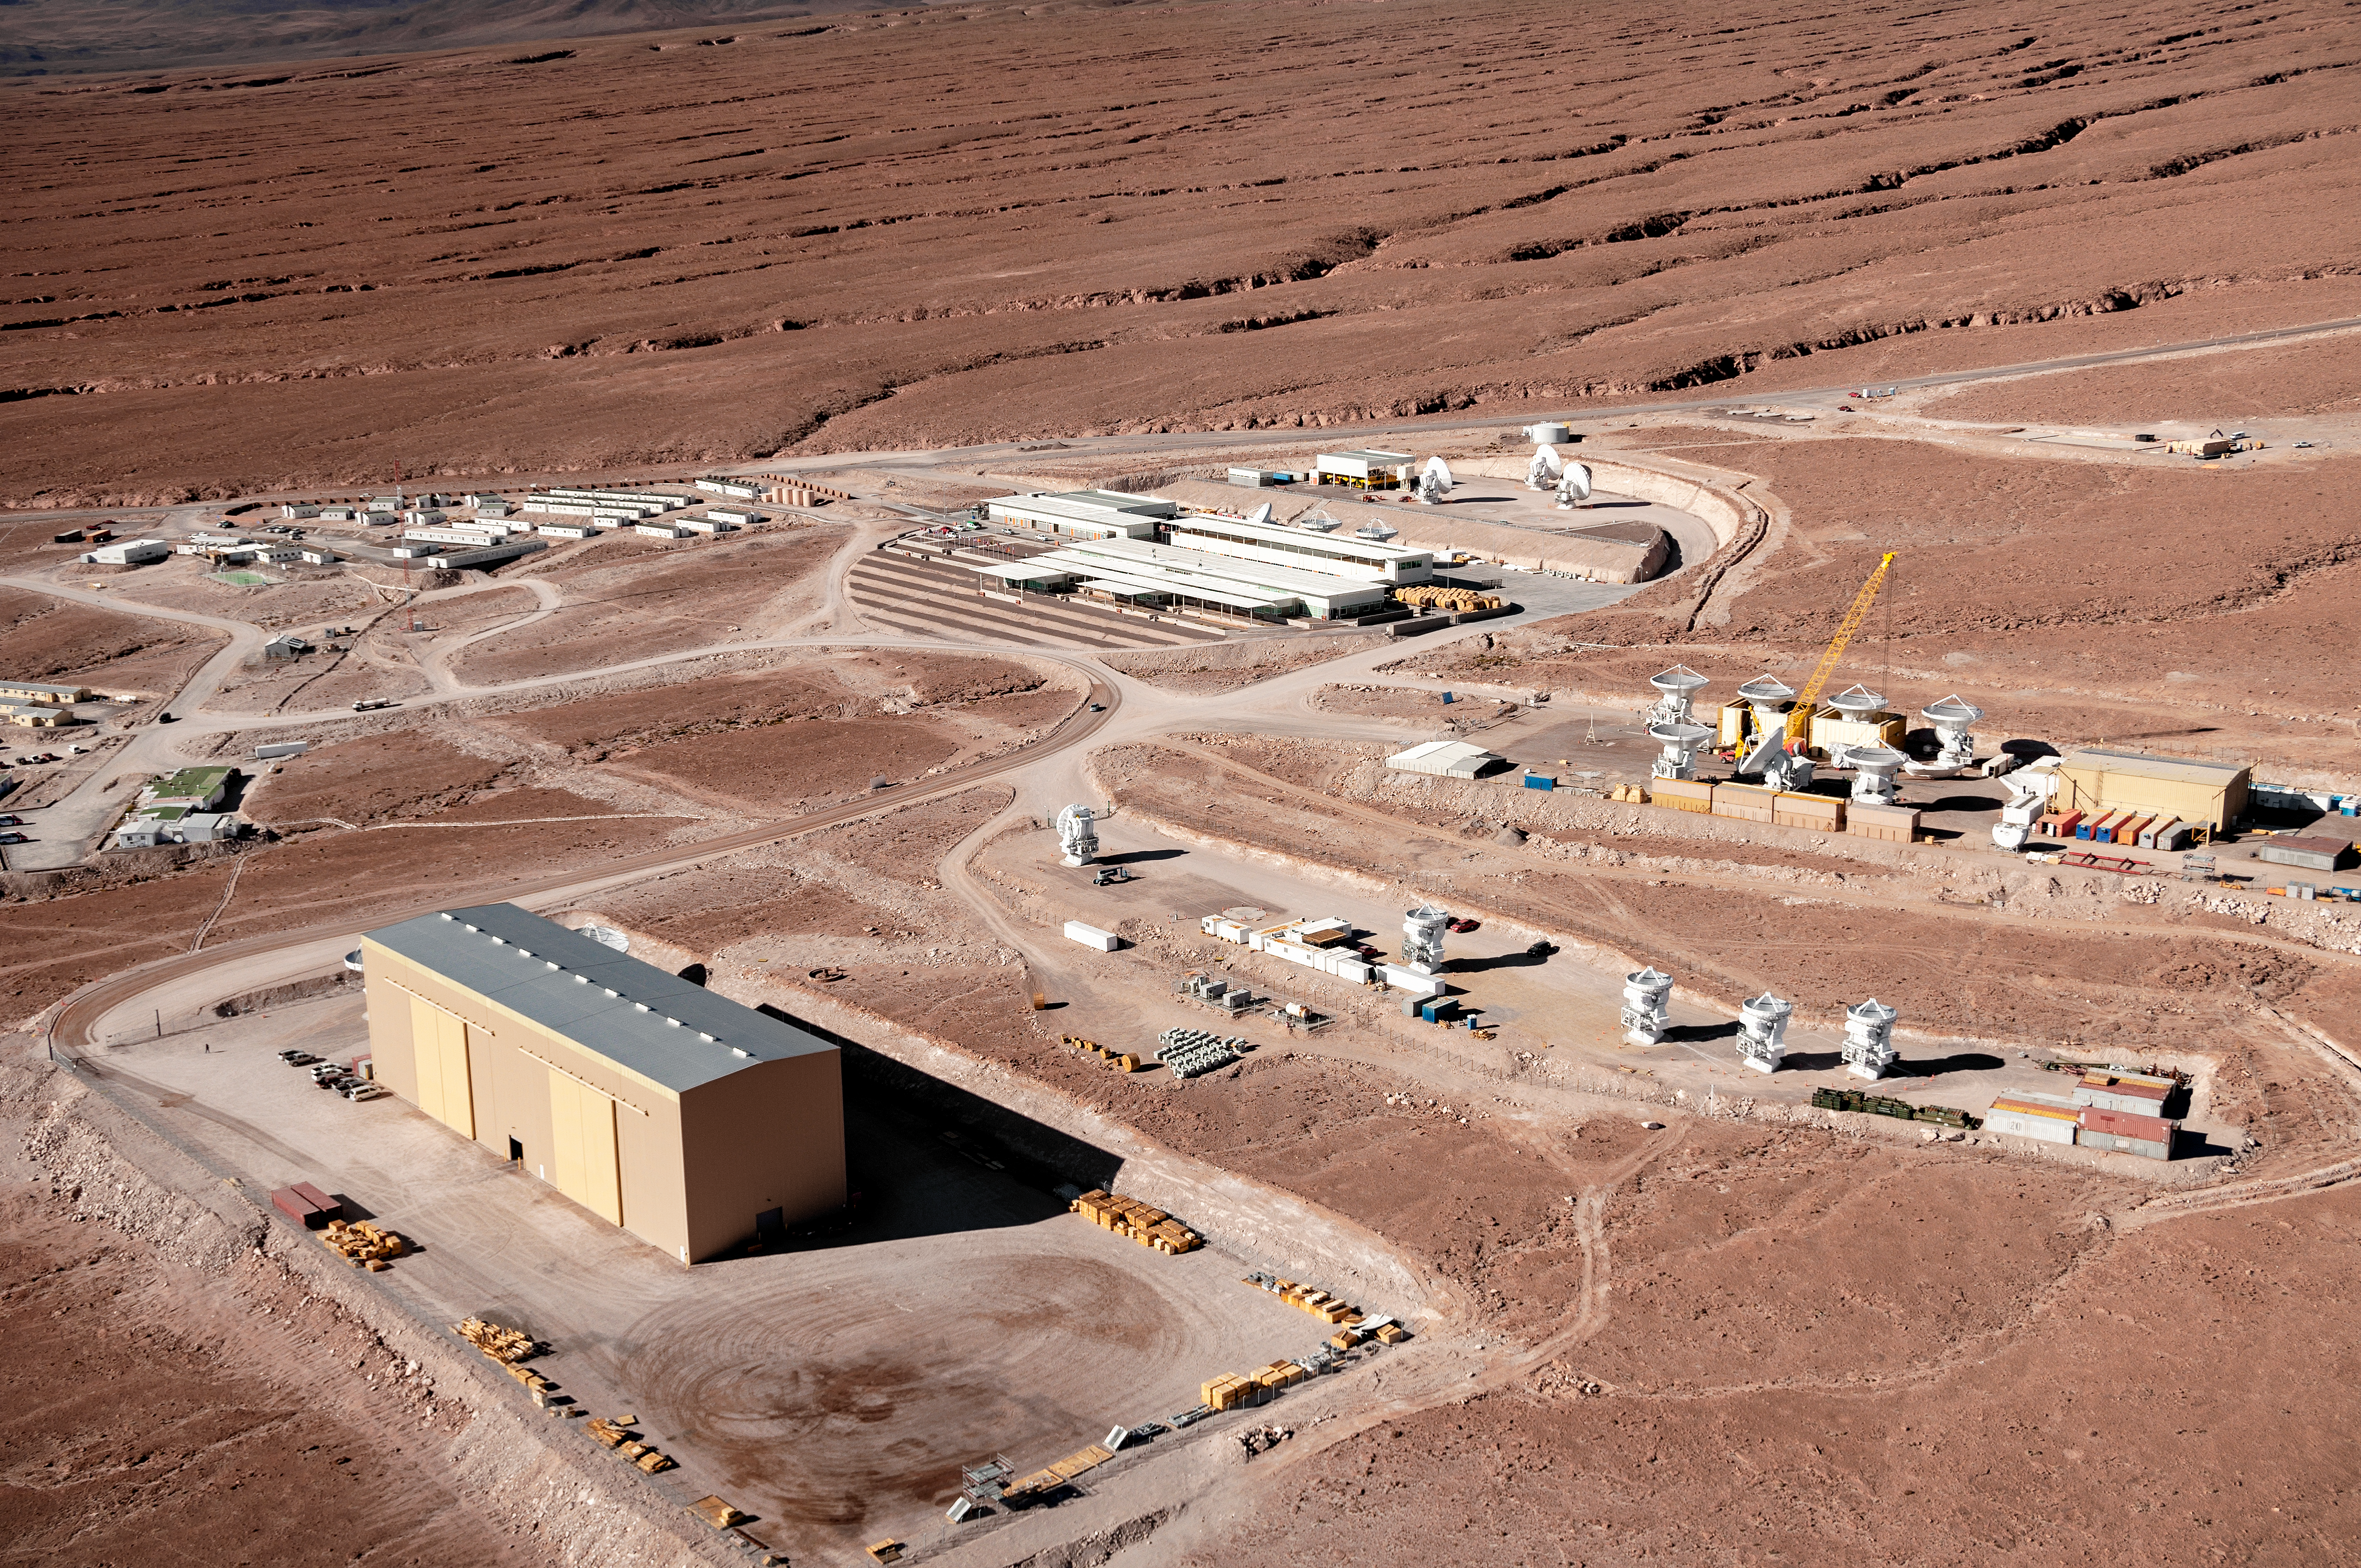

Desert operations

This picture offers an aerial view of the Operations Support Facility (OSF) at the Atacama Large Millimeter/submillimeter Array (ALMA), where ALMA personnel work and live. This is the location of the control room and laboratories, and is also where the antennas are taken for maintenance. The OSF is located at an altitude of 2900 metres, over 2000 metres below the Chajnantor Plateau where the array studies the Universe. The antennas are moved between these two sites by the custom-built ALMA transporters, two powerful vehicles weighing 130 tonnes, which can position the giant dishes with millimetric precision.

Credit: ESO